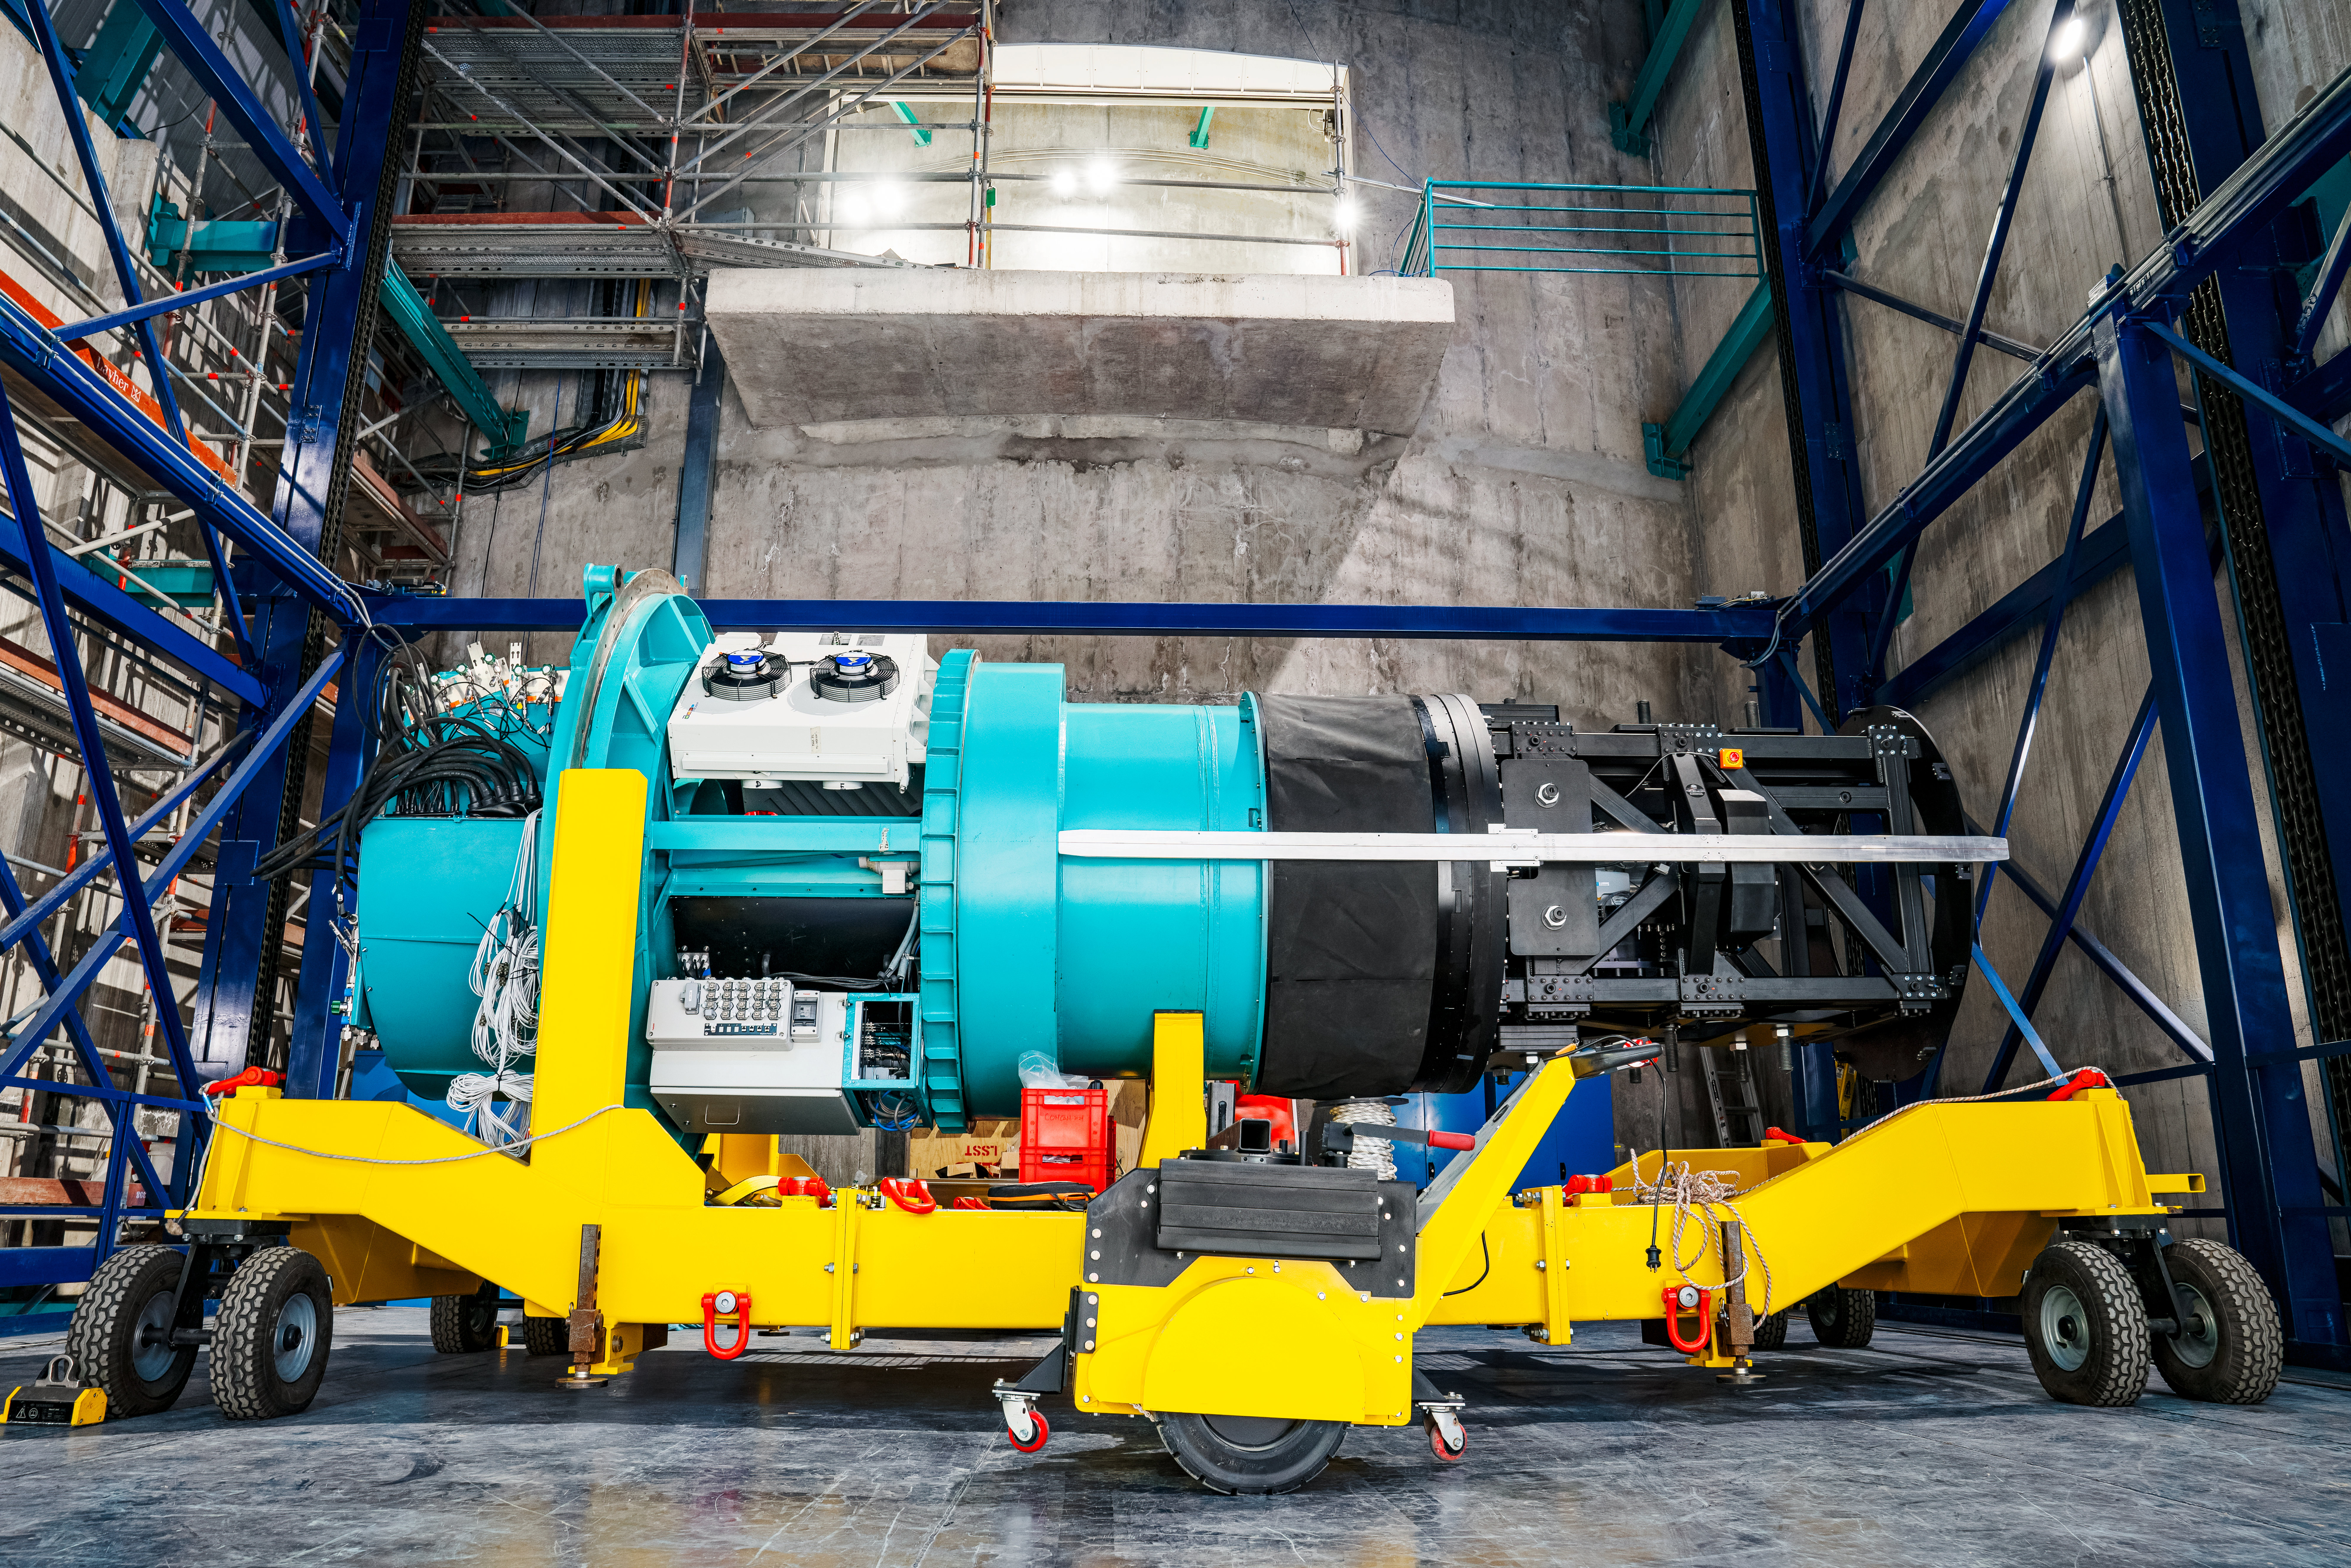

Rubin ComCam Install

Comcam Thursday 22

Credit: Rubin Obs/NSF/AURA/H. Stockebrand